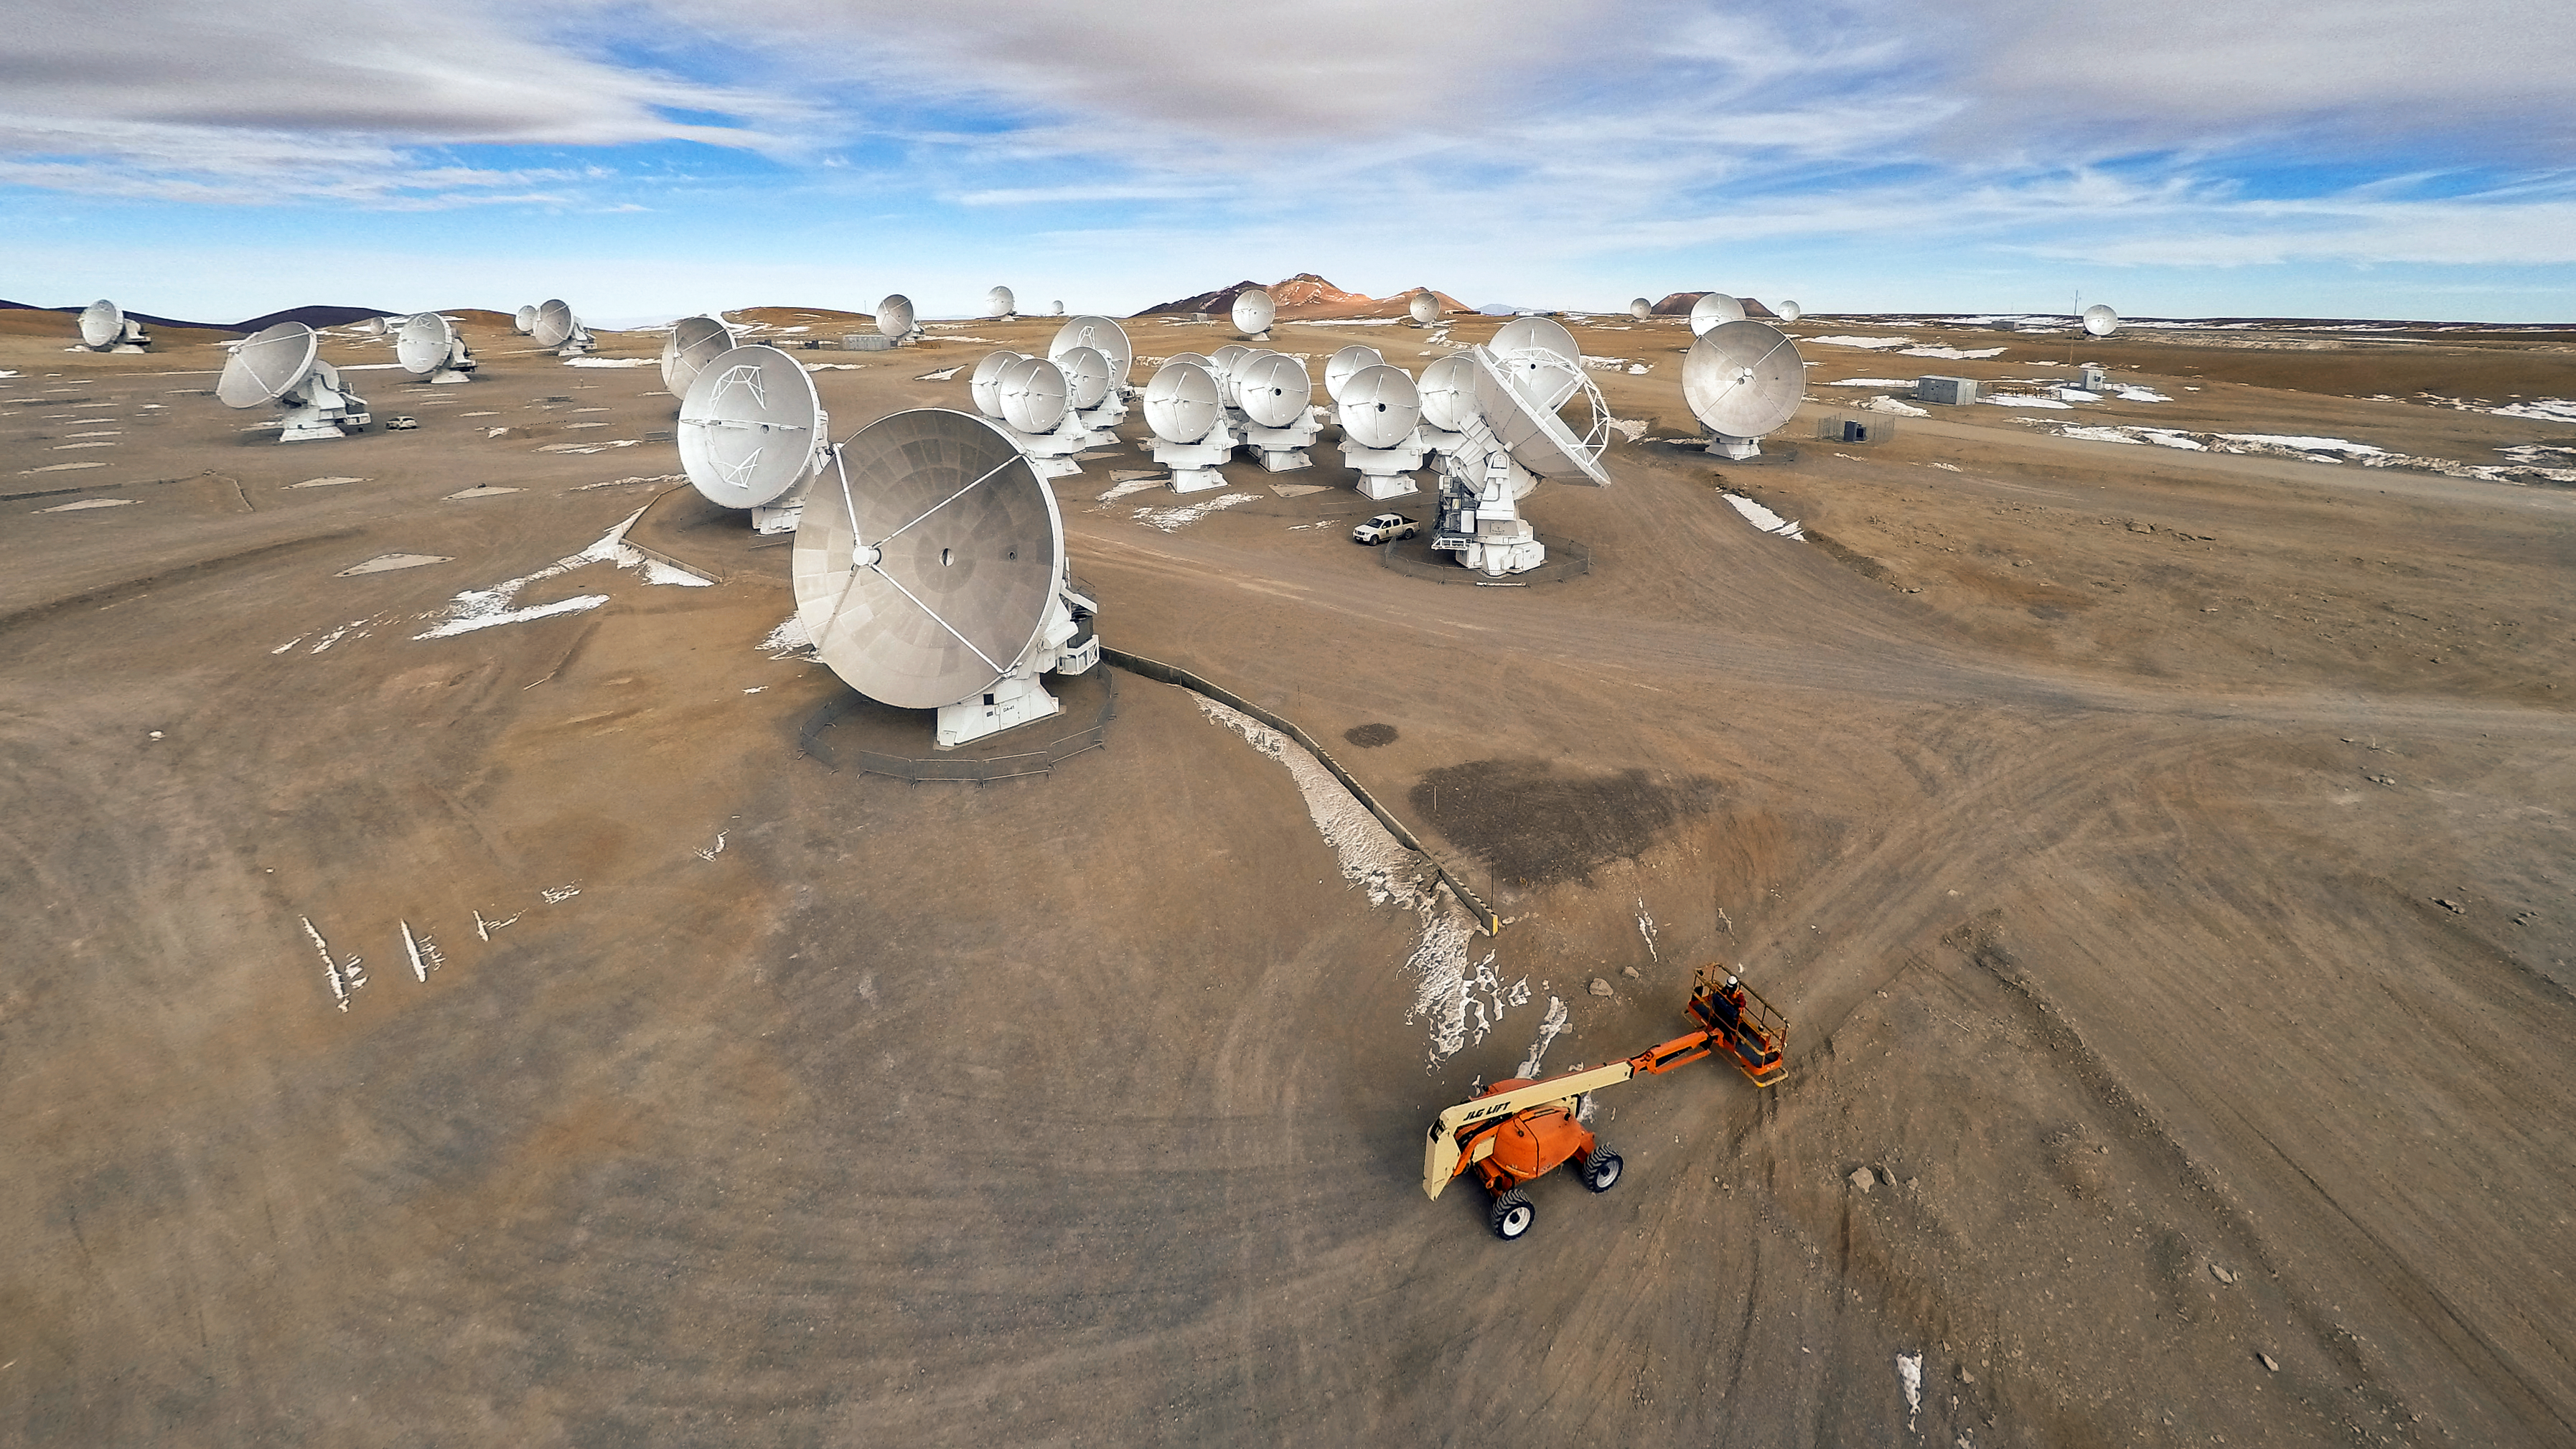

ALMA maintenance

The Atacama Large Millimeter/submillimeter Array (ALMA) — a state-of-the-art telescope to study light from some of the coldest objects in the Universe — operates high on the Chajnantor plateau in the Chilean Andes. ALMA comprises 66 high-precision antennae, each weighing in at over 100 tons. The bright orange crane indicates that work continues both night and day at ALMA, with a massive effort to keep all the antennae in top working condition.

Credit: M. Struik (CERN)/ESO